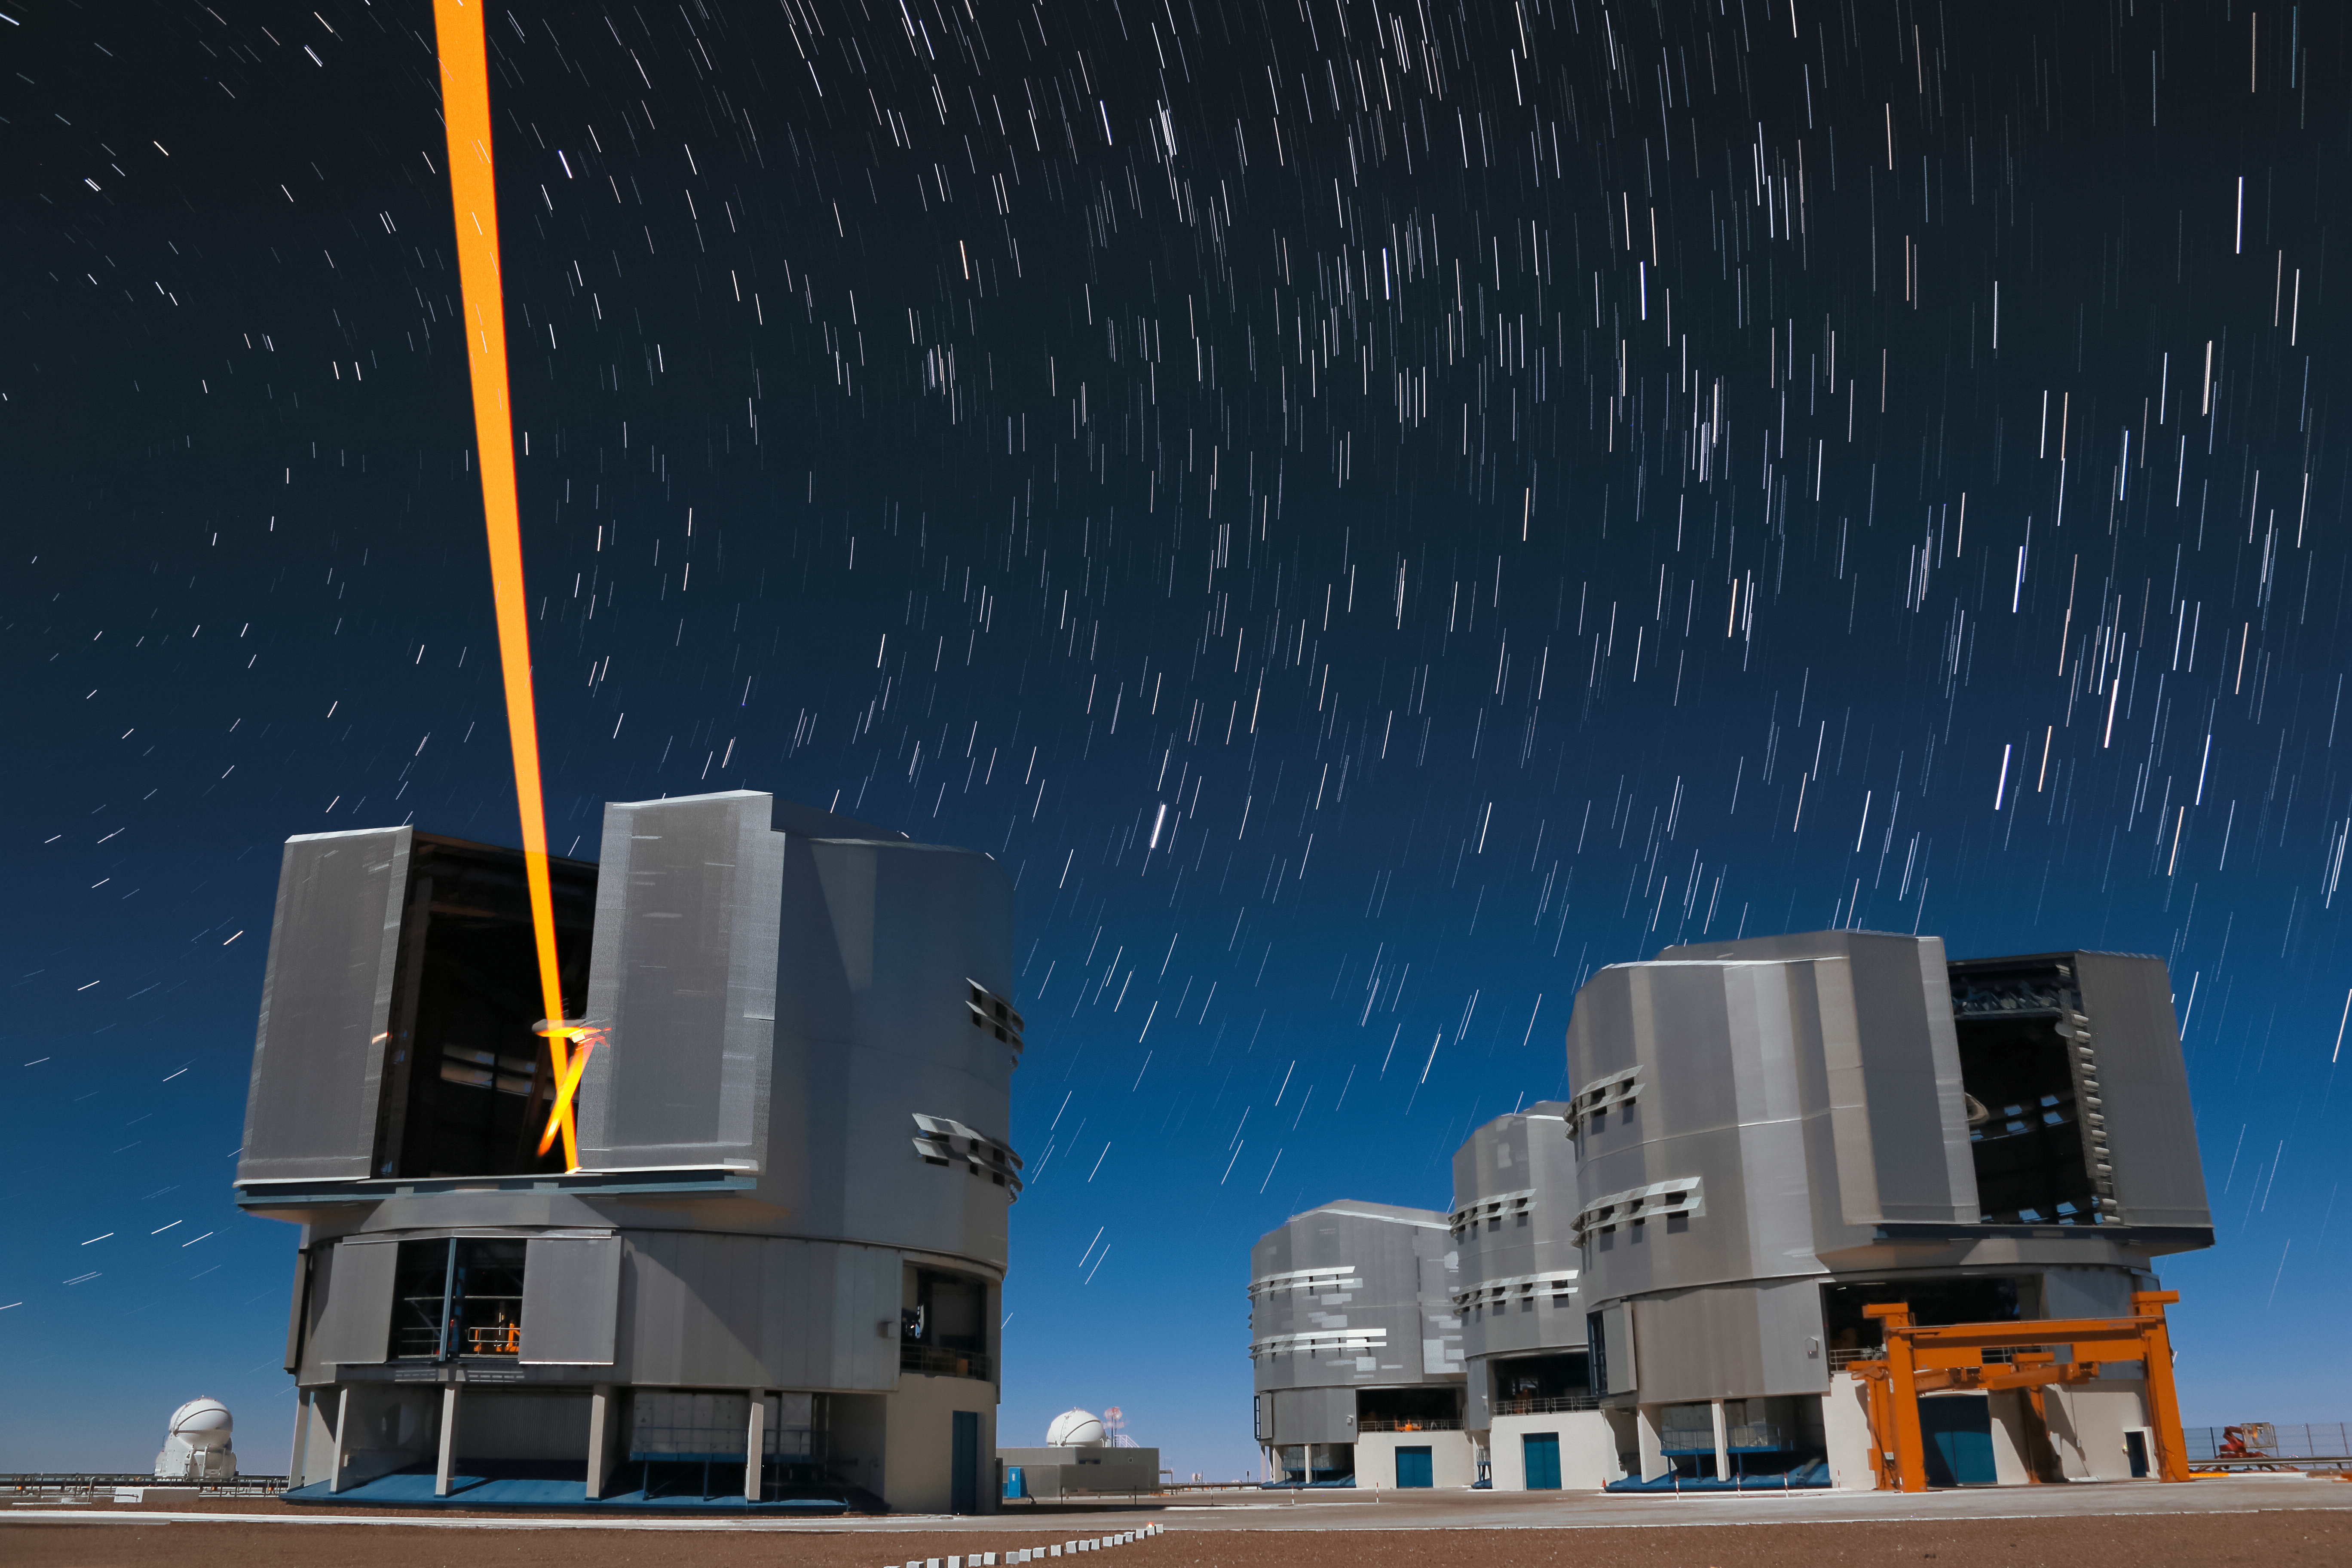

Yepun's Laser Guide Star

An orange laser beam — used to produce an artificial star high up in Earth's atmosphere — emerges from a moonlit Yepun, one of the four Unit Telescopes that form part of ESO's Very Large Telescope, situated atop Cerro Paranal in northern Chile.

Credit: ESO/F. Char